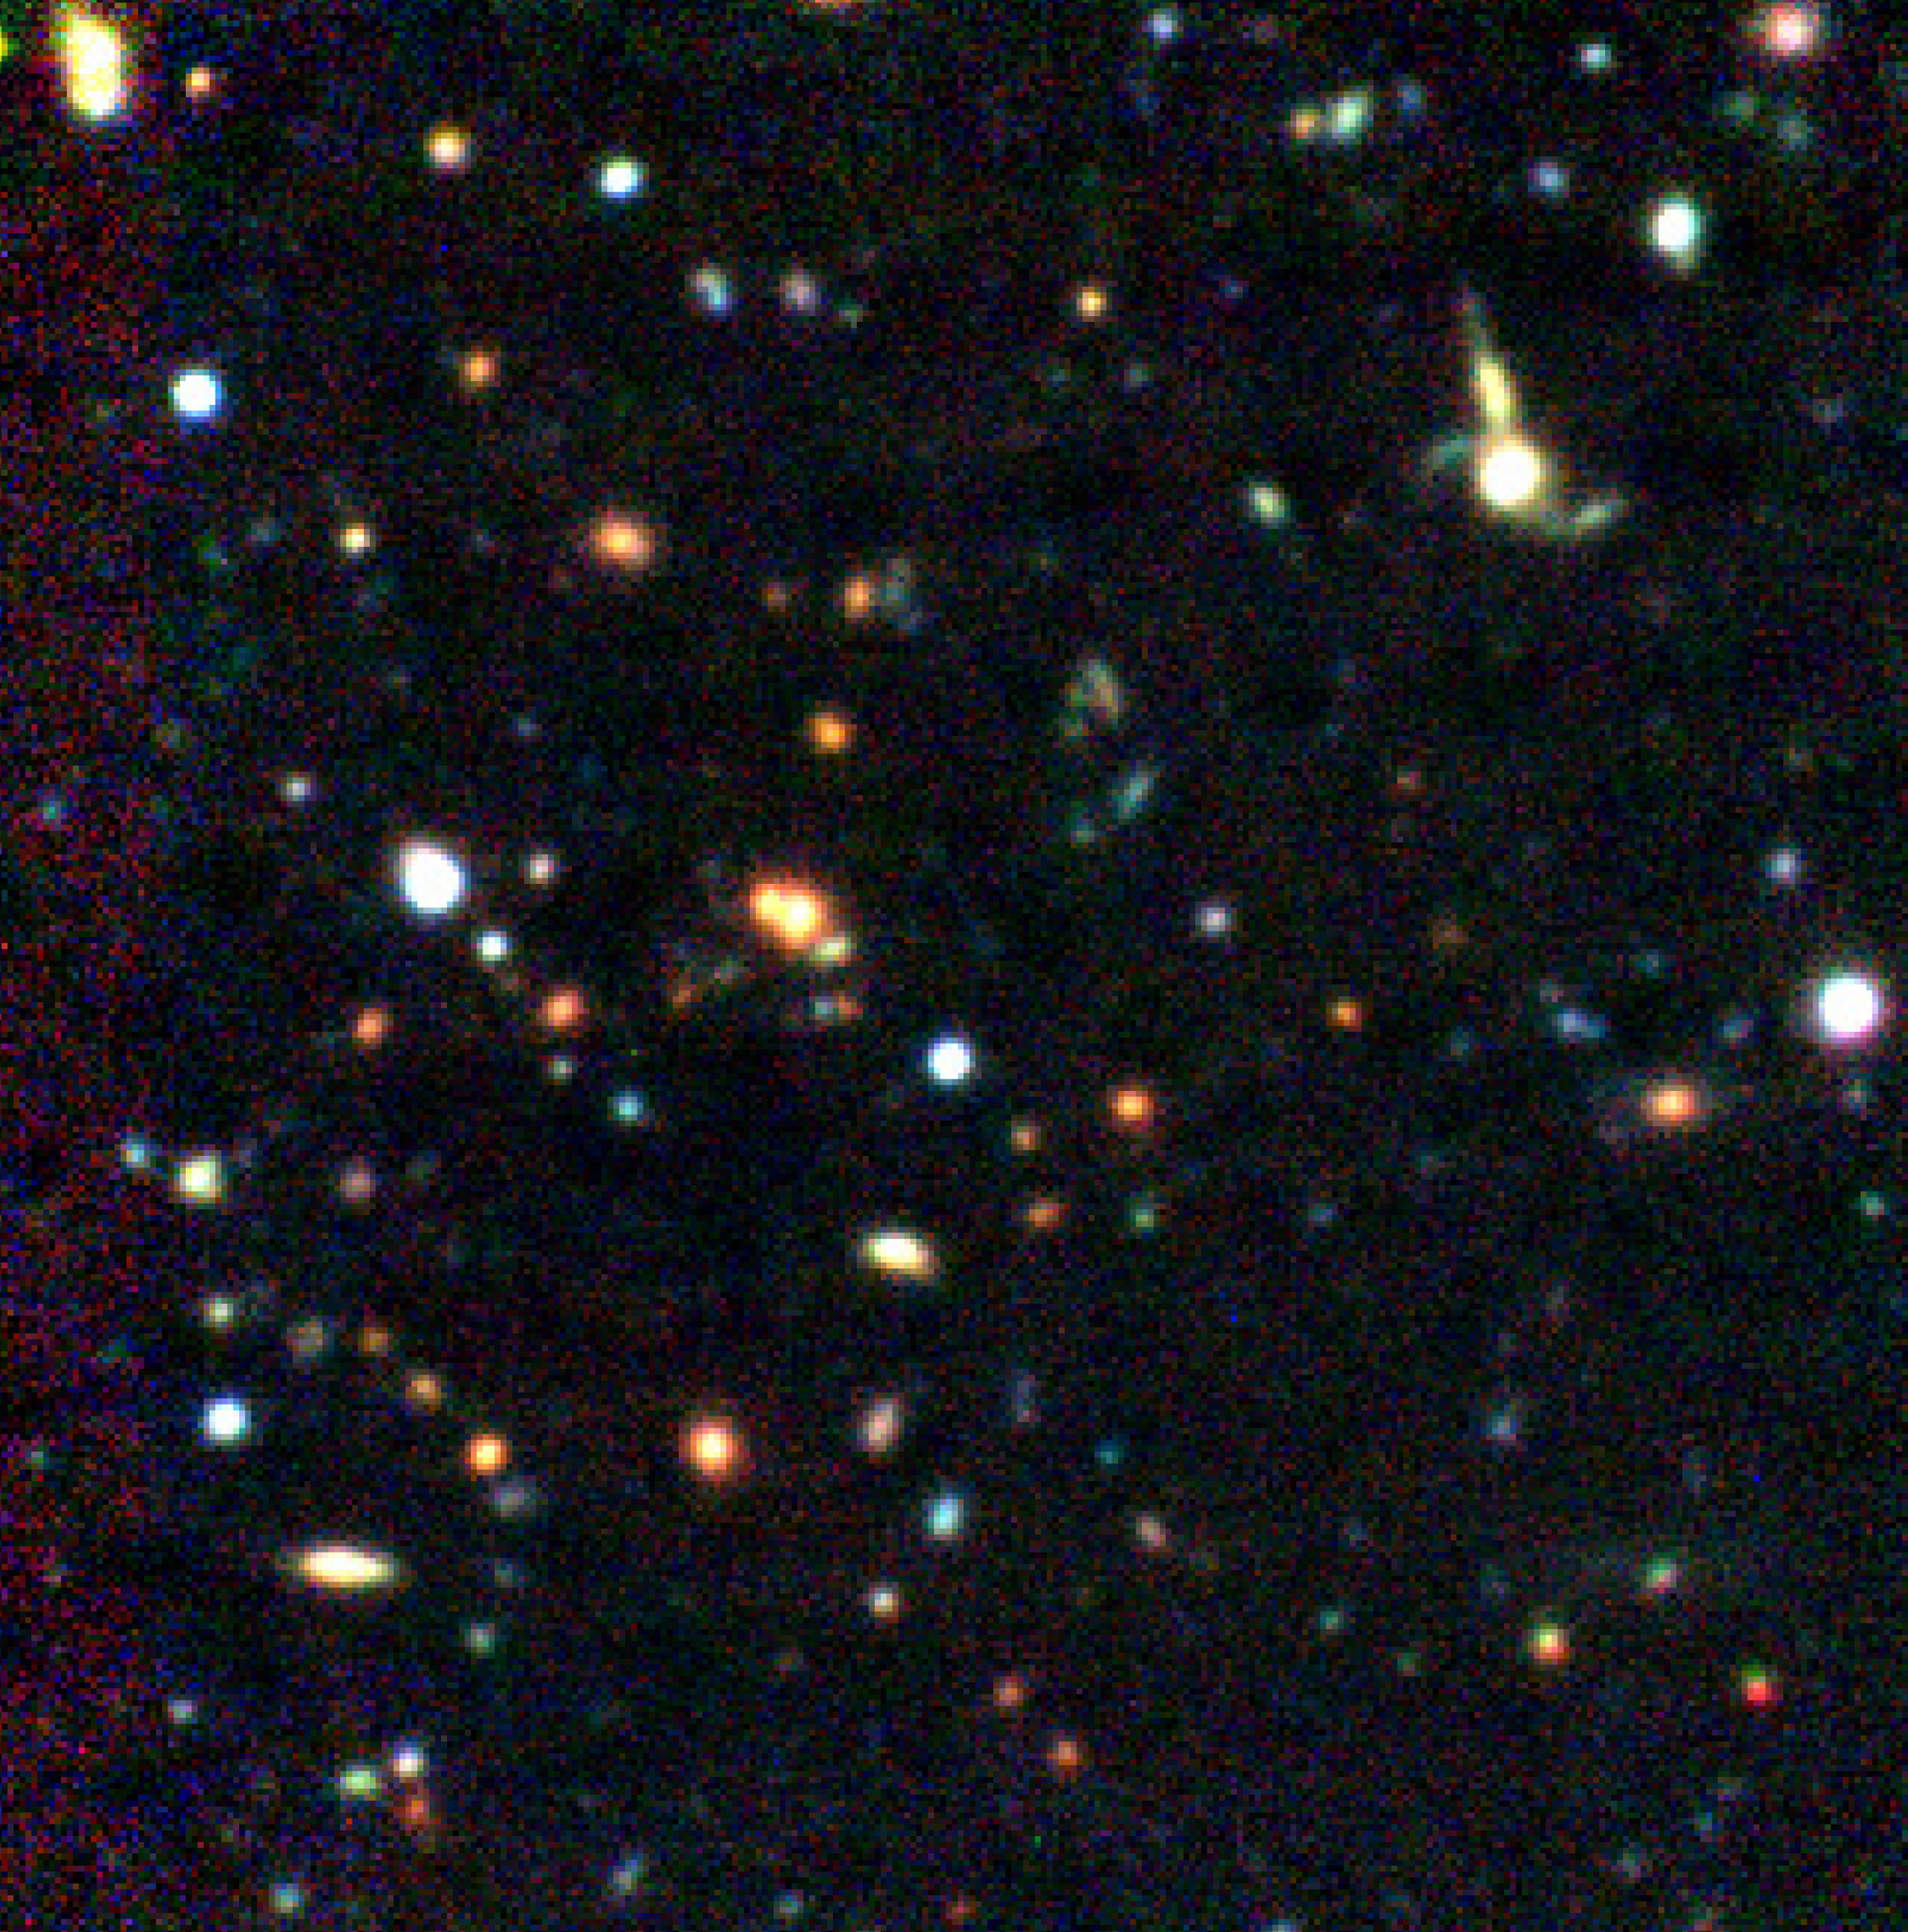

Very distant galaxy cluster EIS0046-2930

The image is a colour composite that shows the cluster EIS0046-2930. The image has been produced by combining the V (green-yellow), R (red) and I (Near-IR) exposures with the Test Camera obtained during the VLT-UT1 Science Verification. The yellow-orange galaxies are the cluster members and the bluer objects are galaxies belonging to the general field population. The cluster center is at the location of the largest (yellow-orange) cluster galaxy to the left of the center of the image. The field measures 90 x 90 arcsec.

Credit: ESO